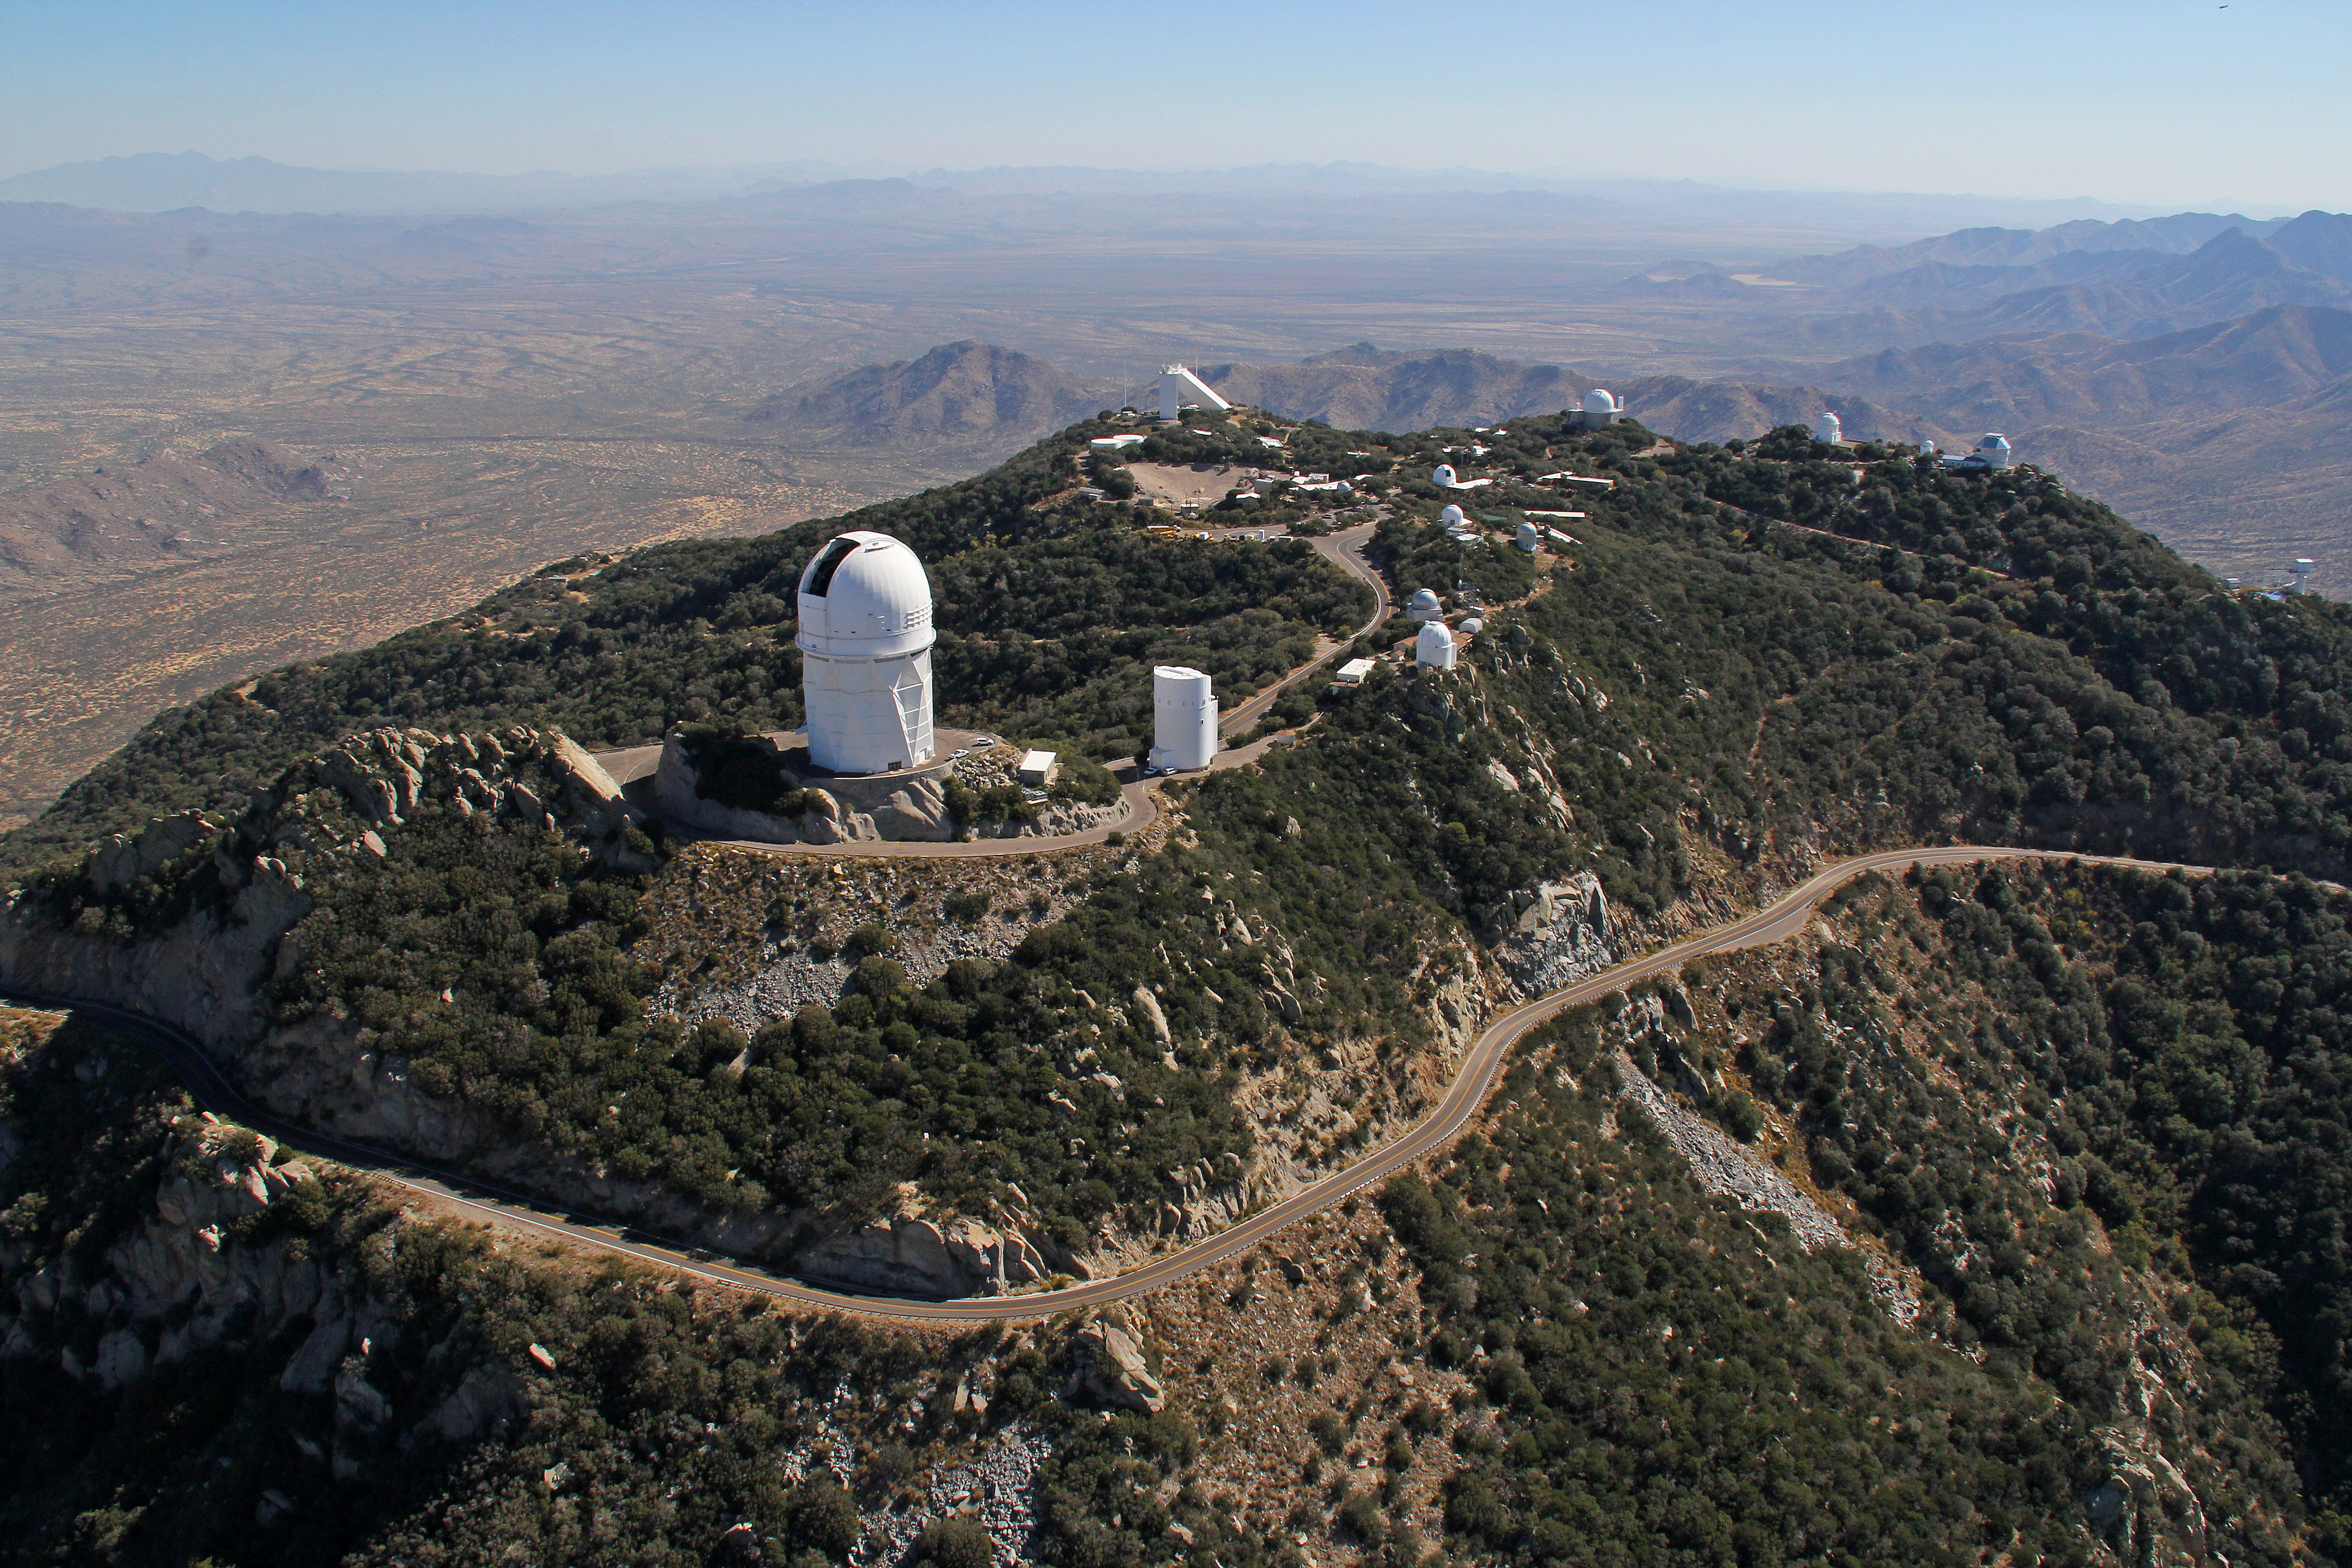

Aerial view of Kitt Peak National Observatory, 29 October 2012

Aerial view of Kitt Peak National Observatory, 29 October 2012.

Credit: P. Marenfeld/NOIRLab/NSF/AURA/ and E. Acosta/Vera C. Rubin Observatory/ NOIRLab/ NSF/ AURA